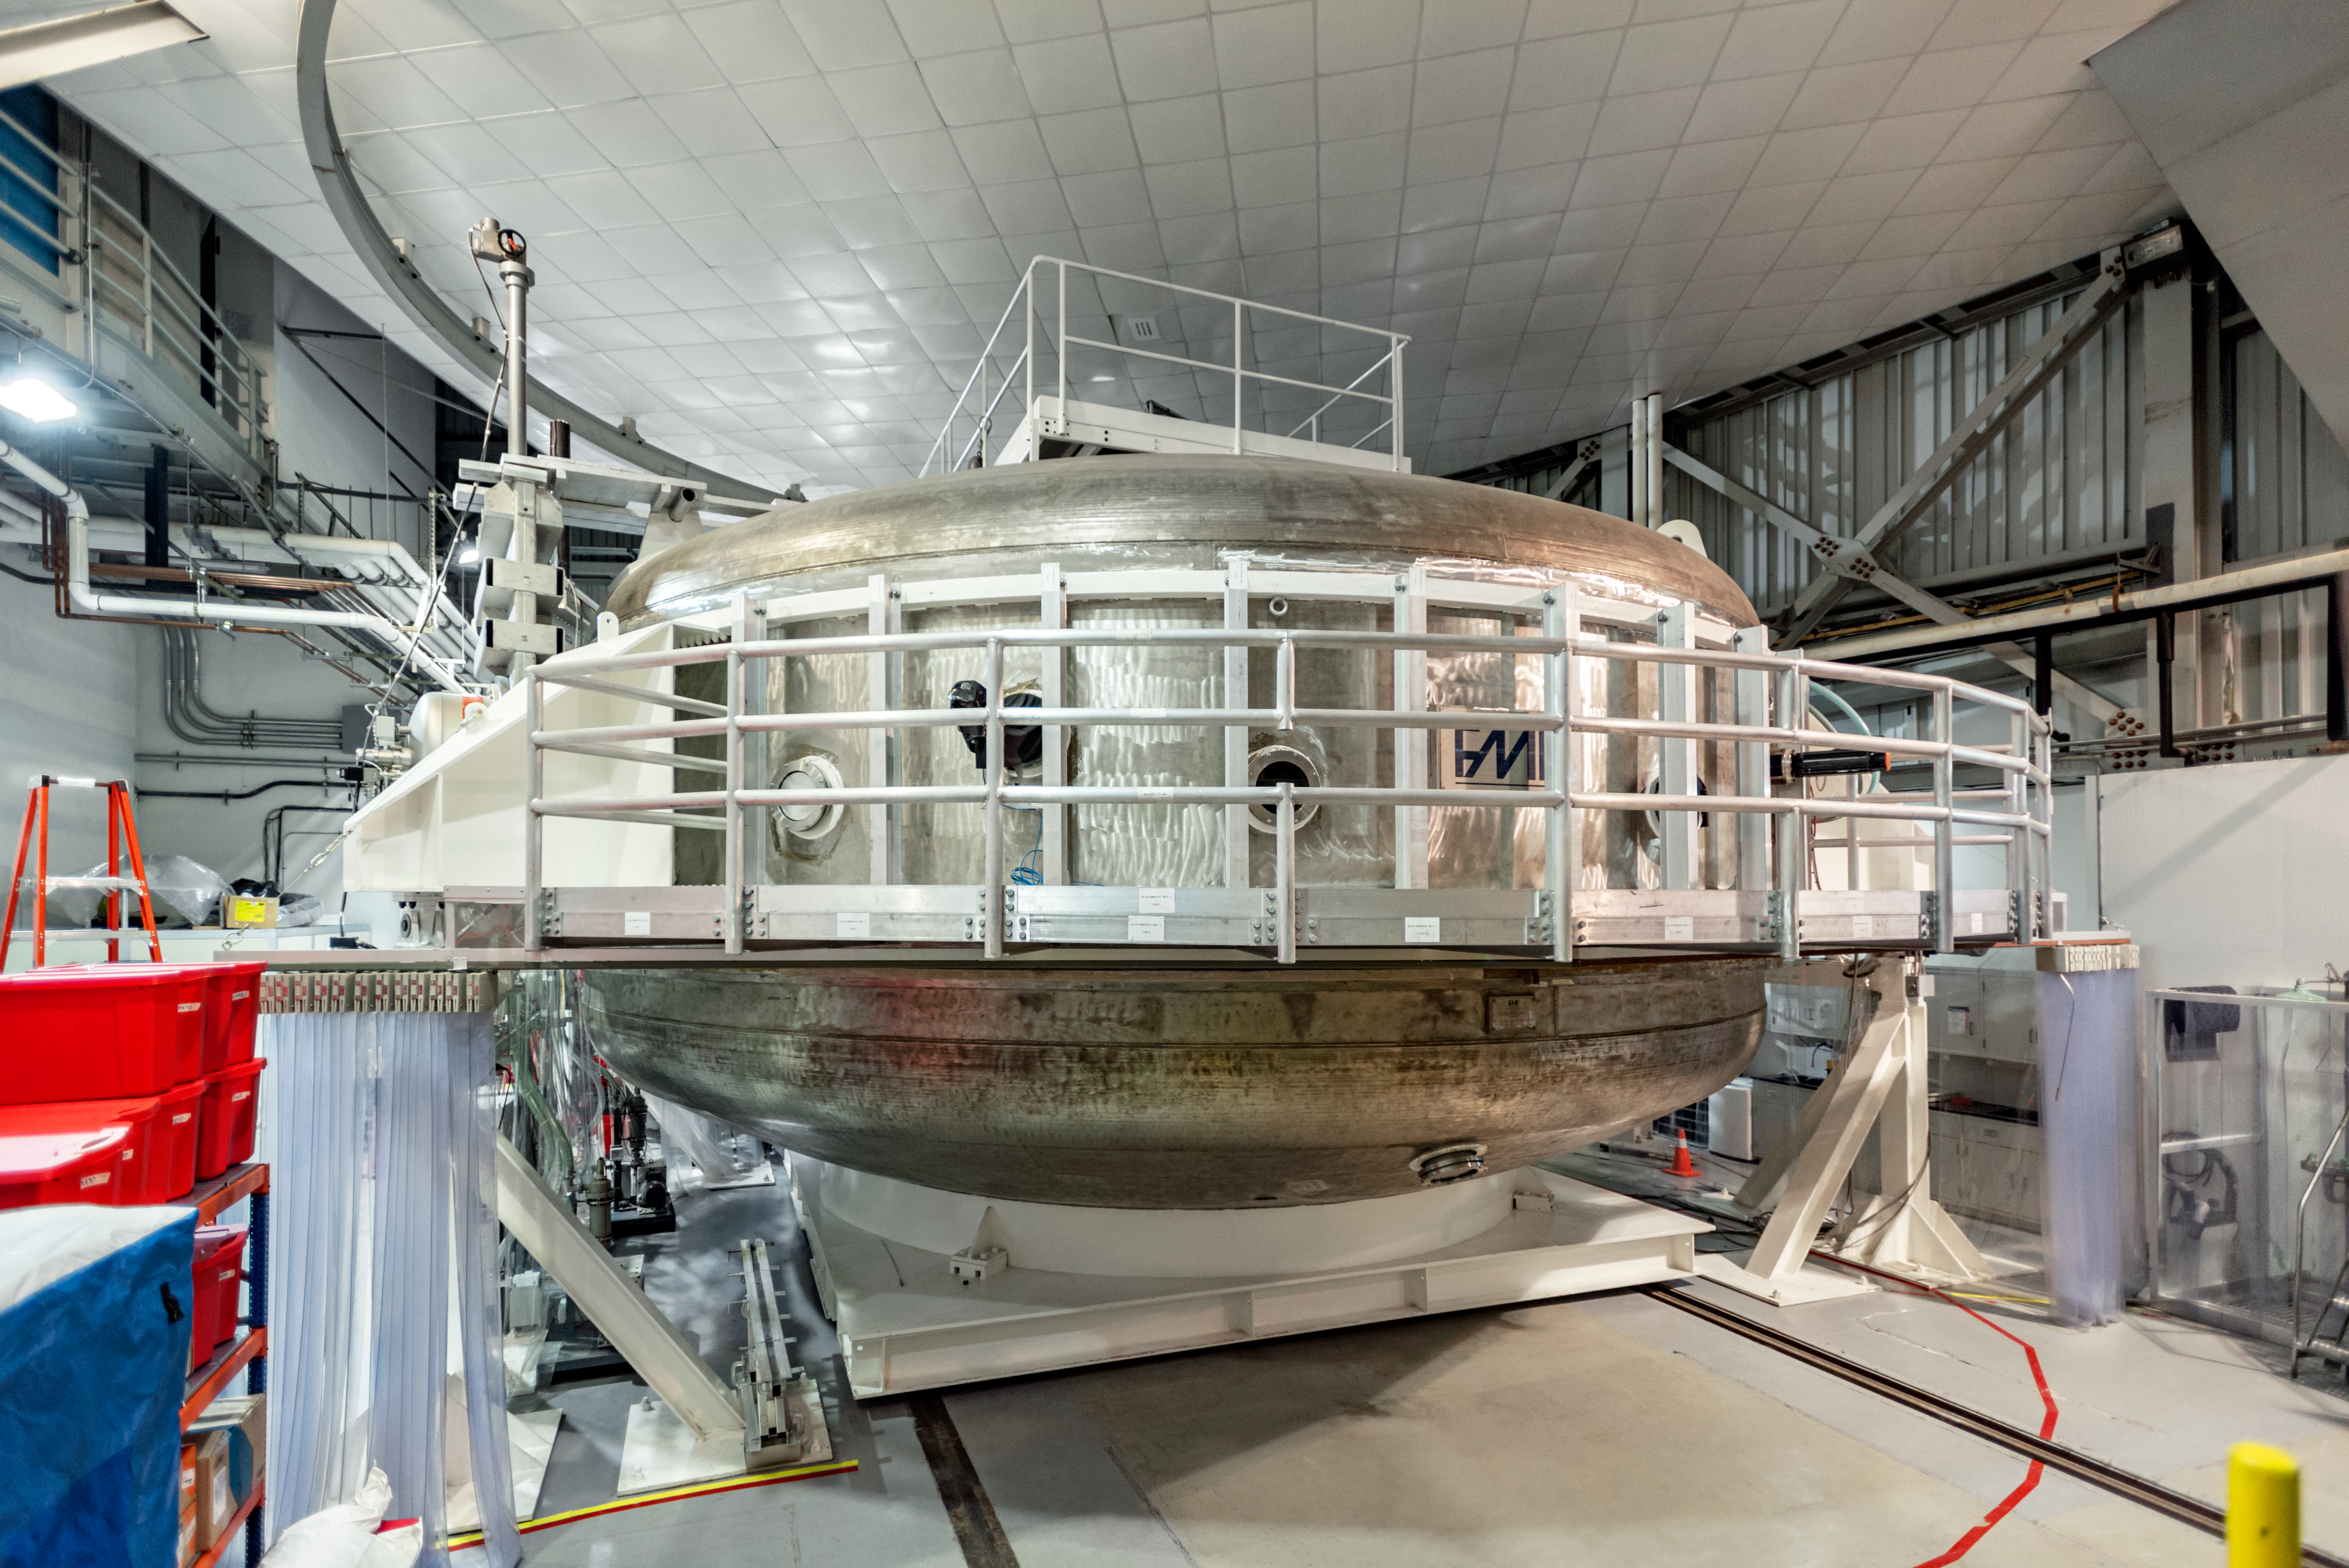

Hilo Instrument Lab

The Gemini North Hilo Base Instrument lab in Hilo, HI.

Credit: NOIRLab/AURA/NSF/D. Munizaga